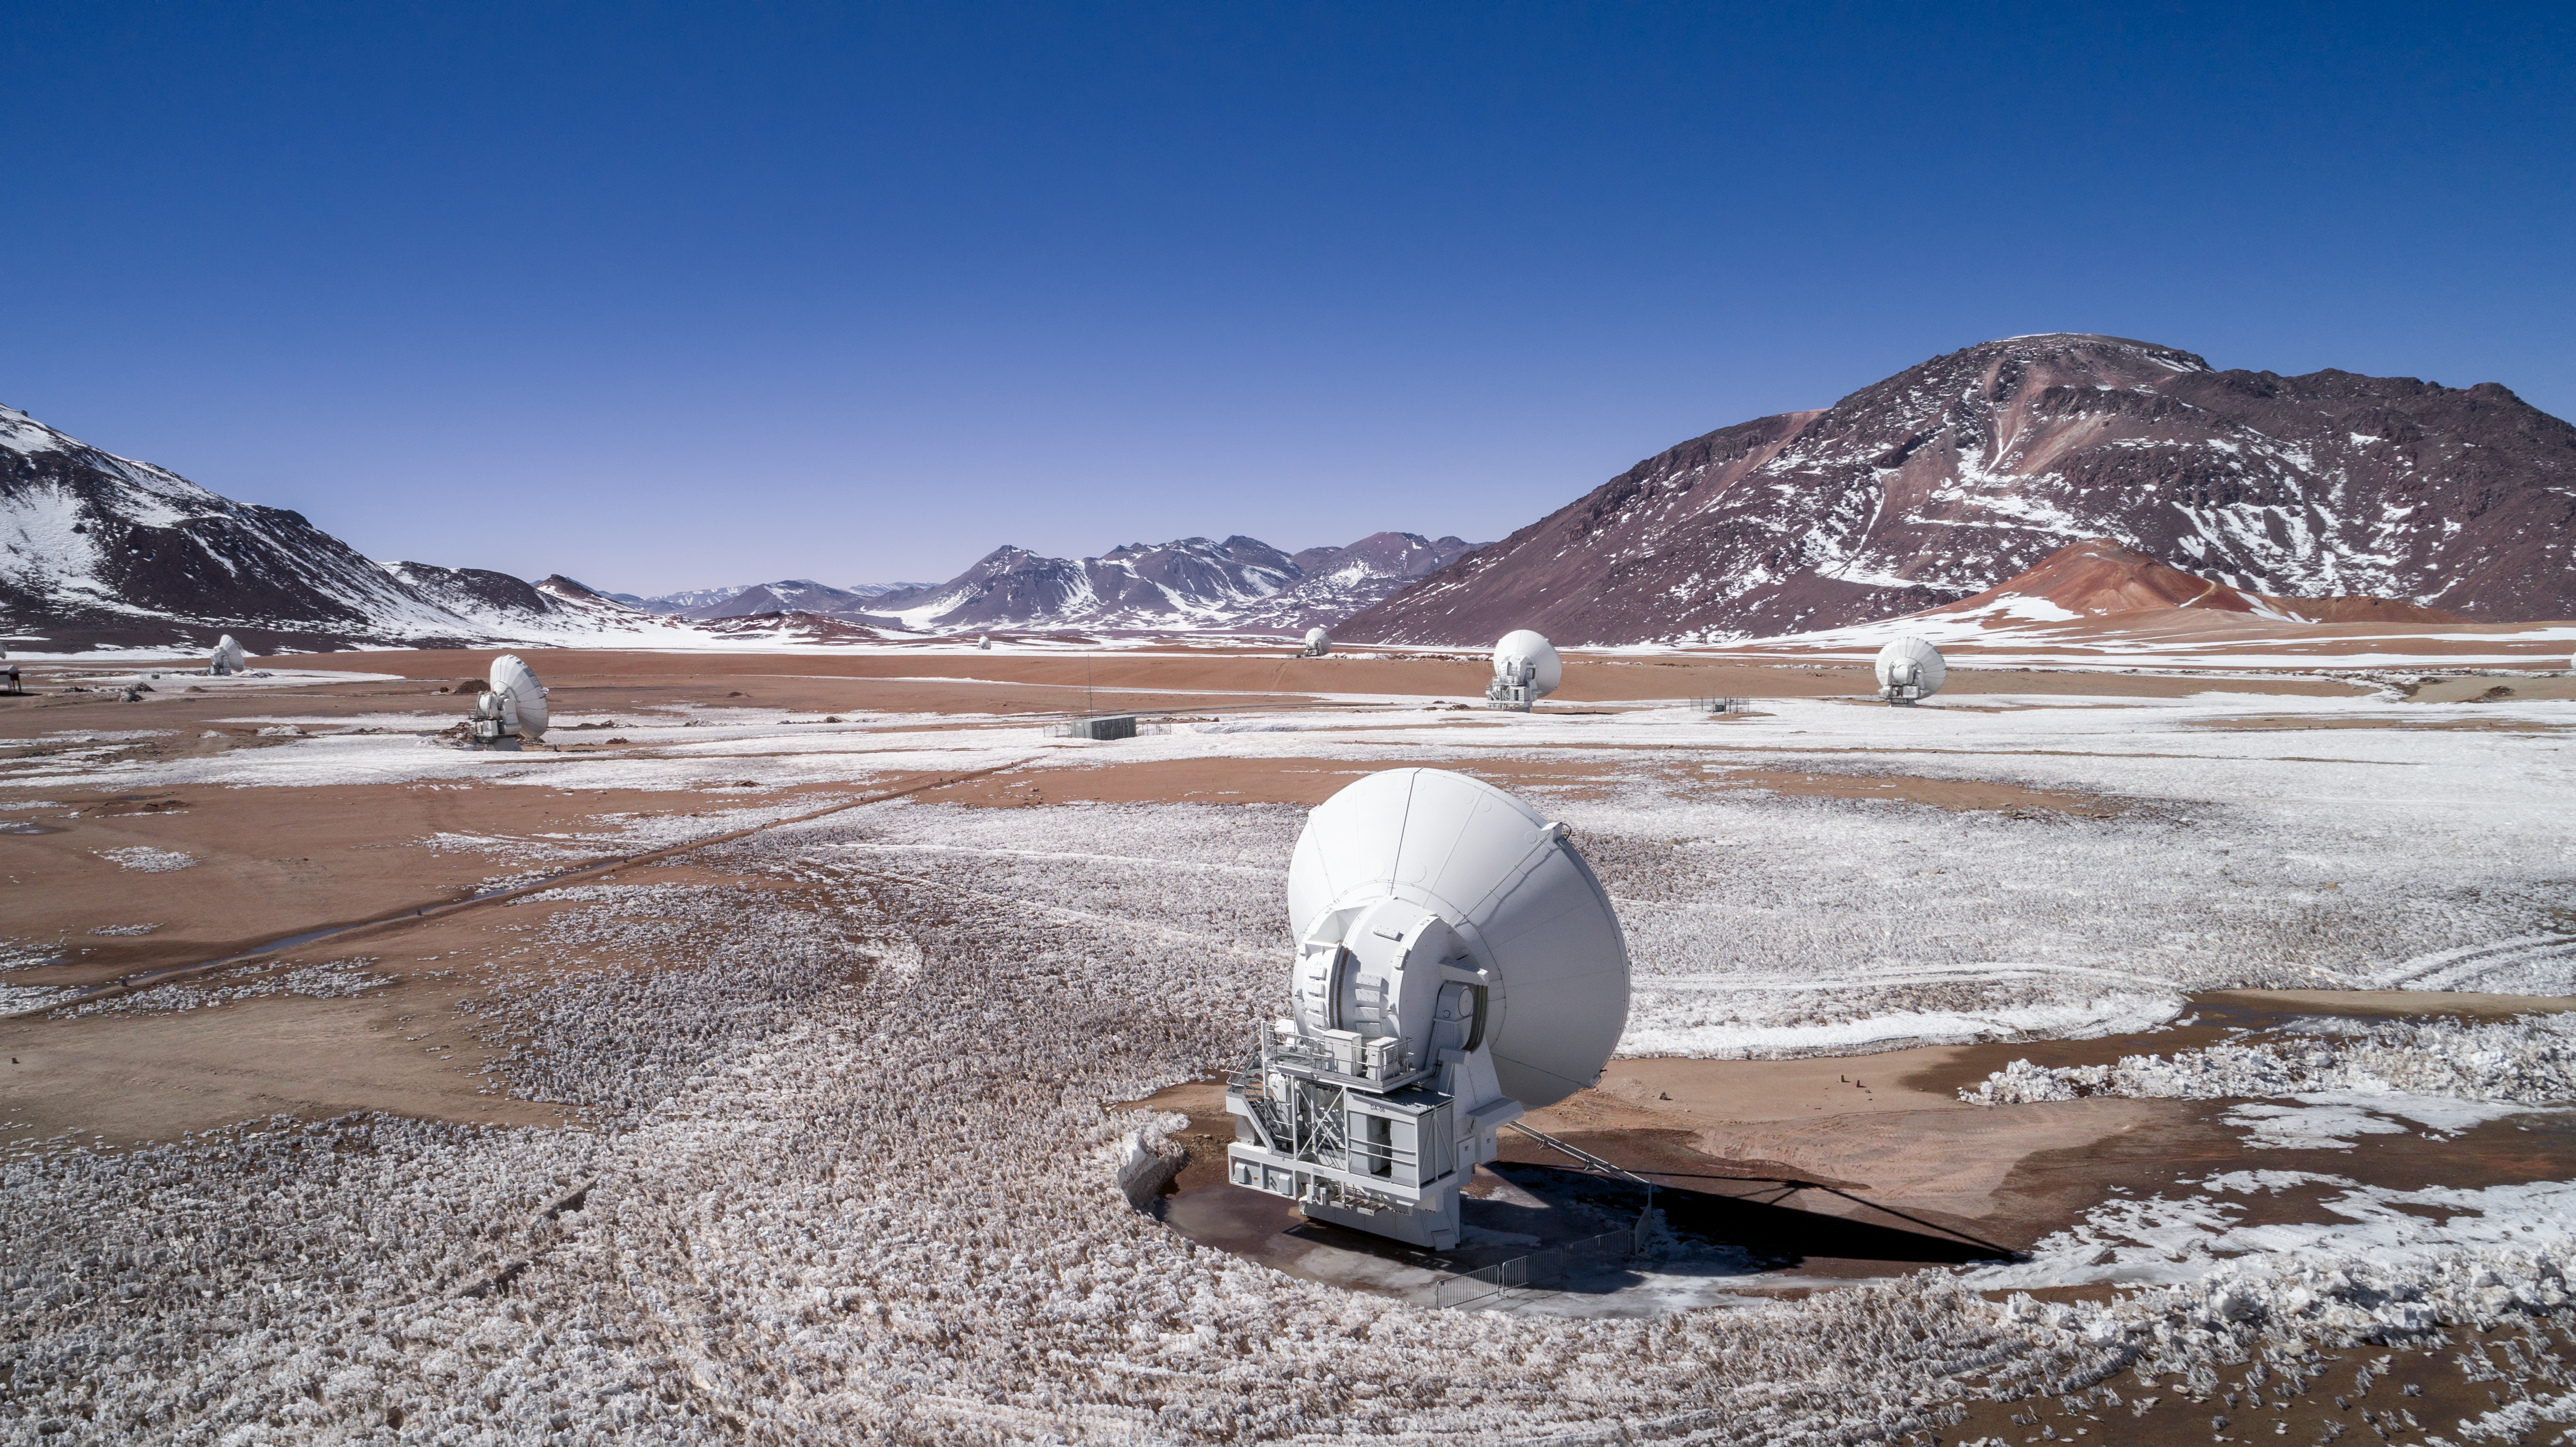

Wonders of winter; wonder of the sky

A few of the antenna of the Atacama Large Millimetre/submillimeter Array (ALMA) stand among a winter wonderland in their home of the Chajnantor Plateau. ALMA is not only among wonders of the ground, but also wonders of the sky. It peers into cold, hidden places of the Universe, witnessing everything from the birth of baby stars to the formation of new planets.

Credit: ALMA (ESO/NAOJ/NRAO)